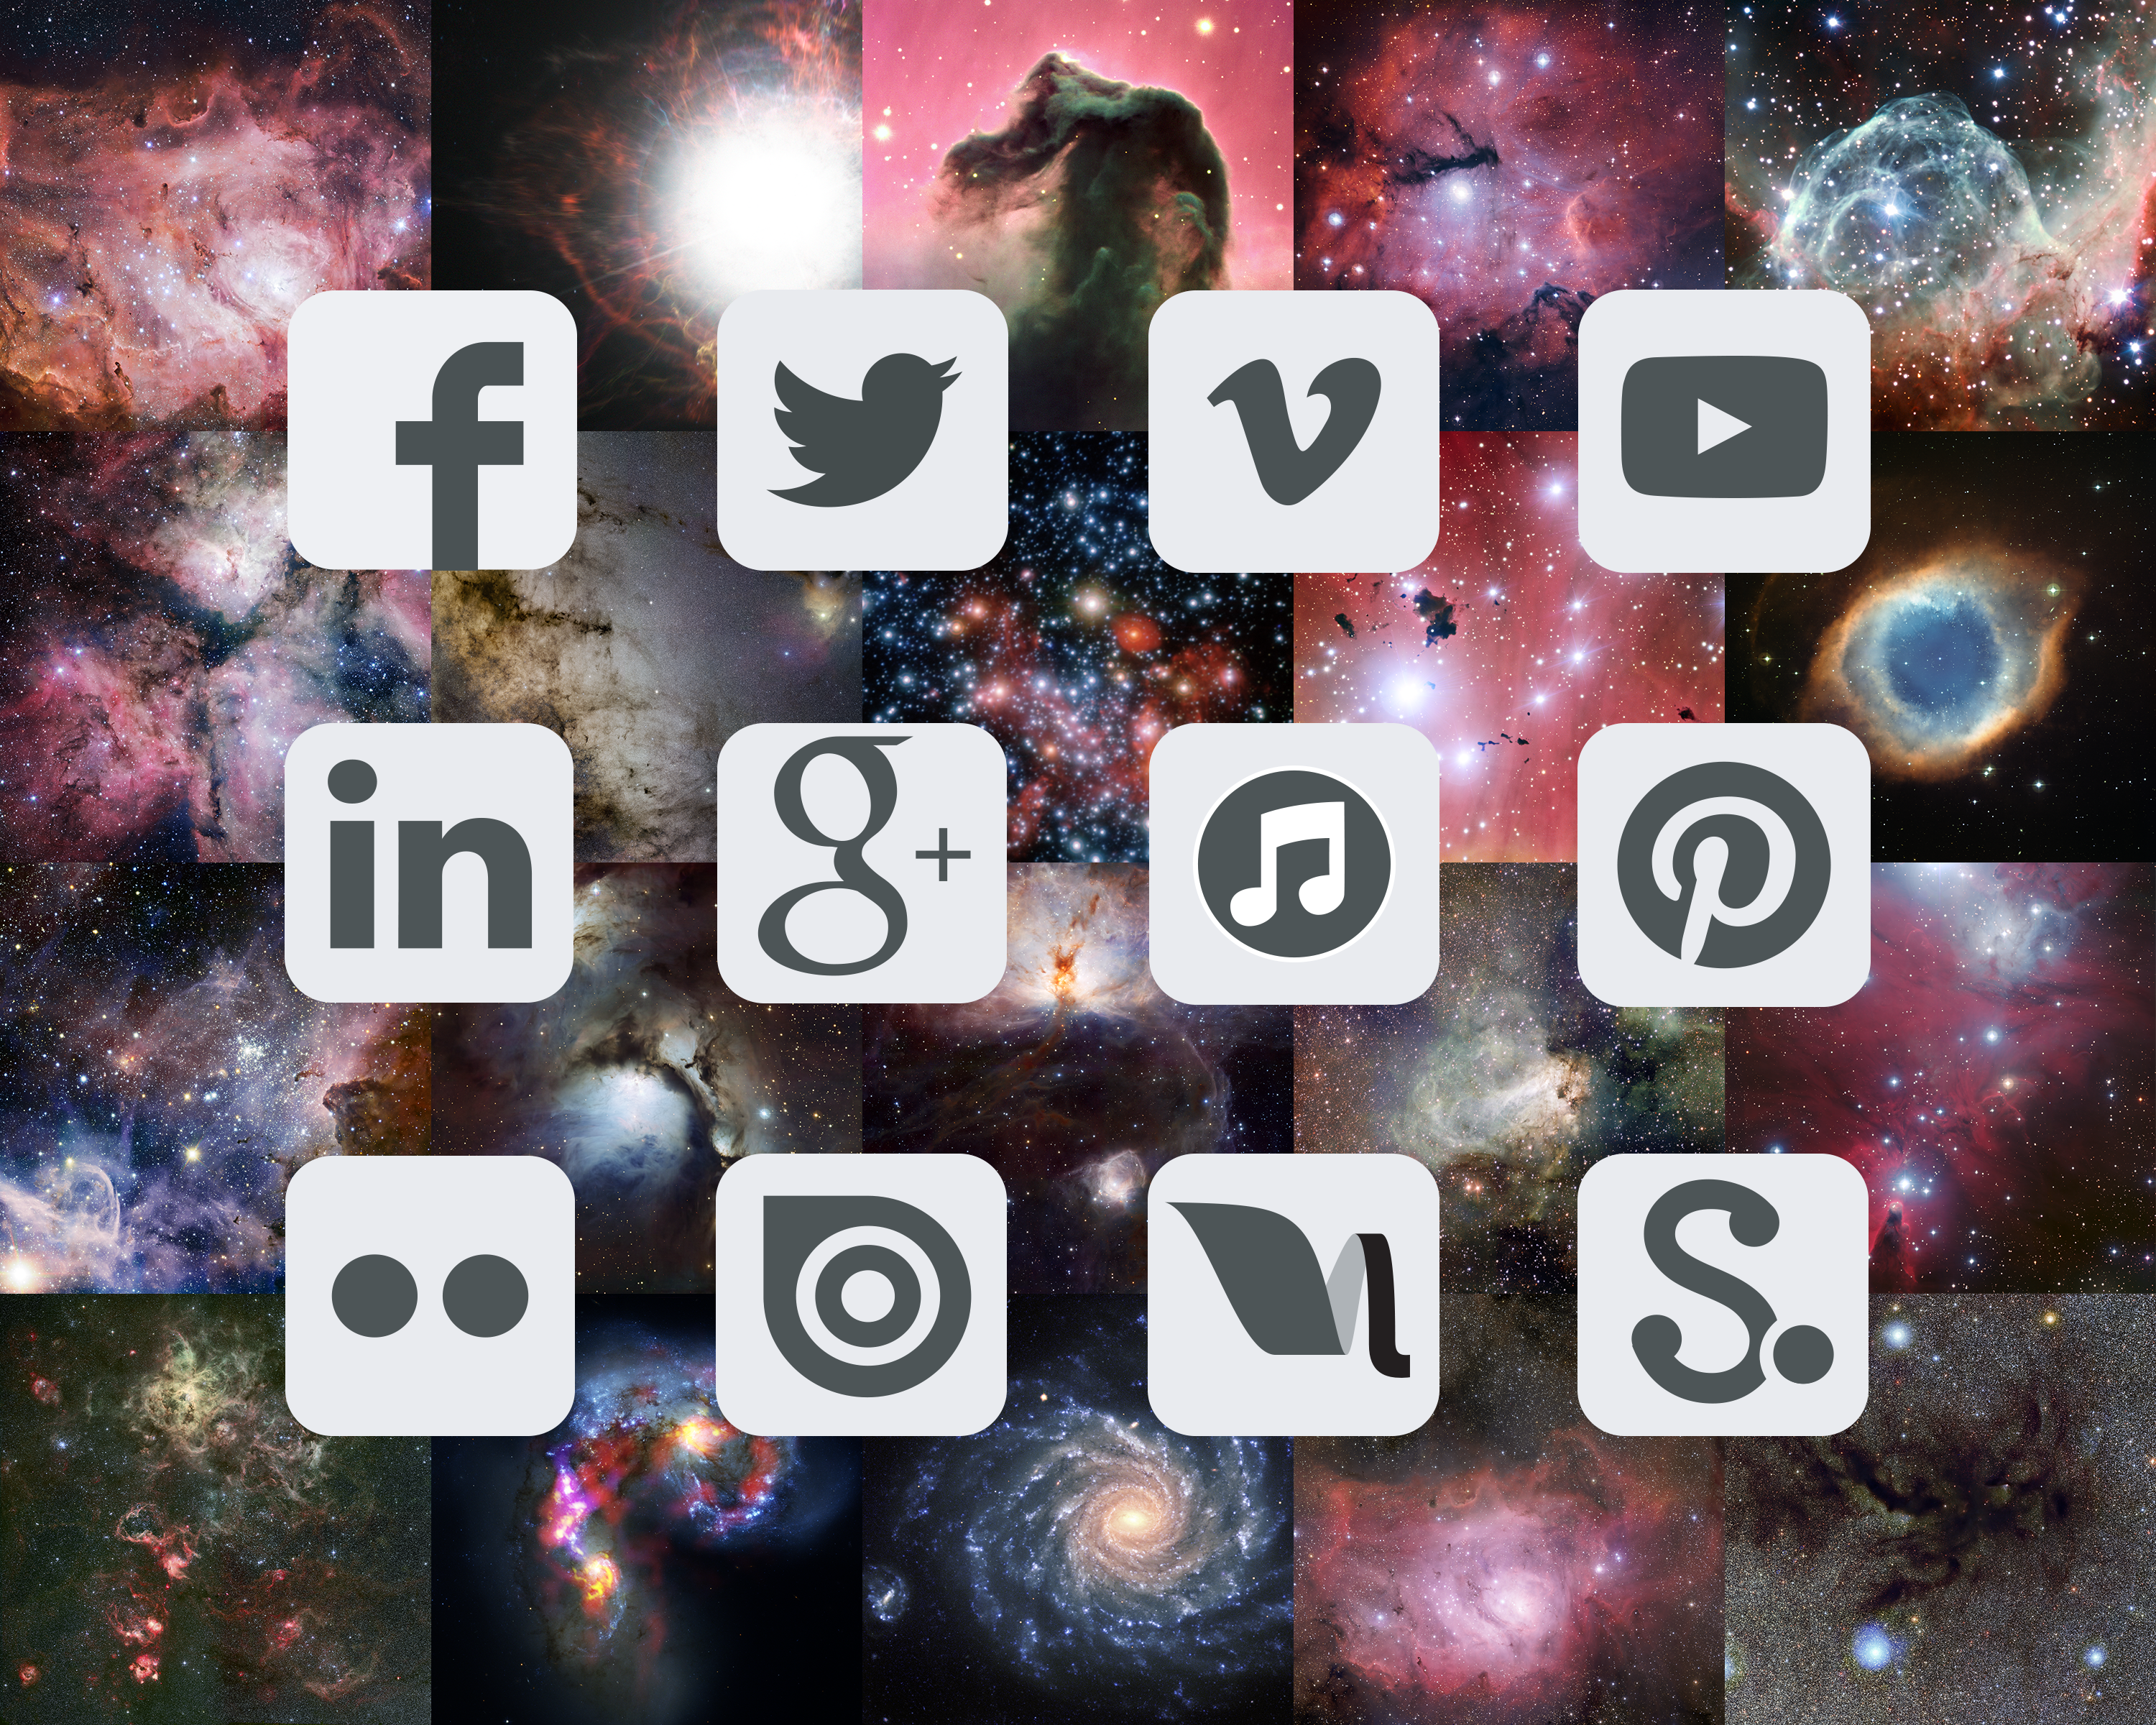

ESO on social media

A collage of the social media channels where you can connect with ESO. To access them visit our social media overview page.

Credit: ESO